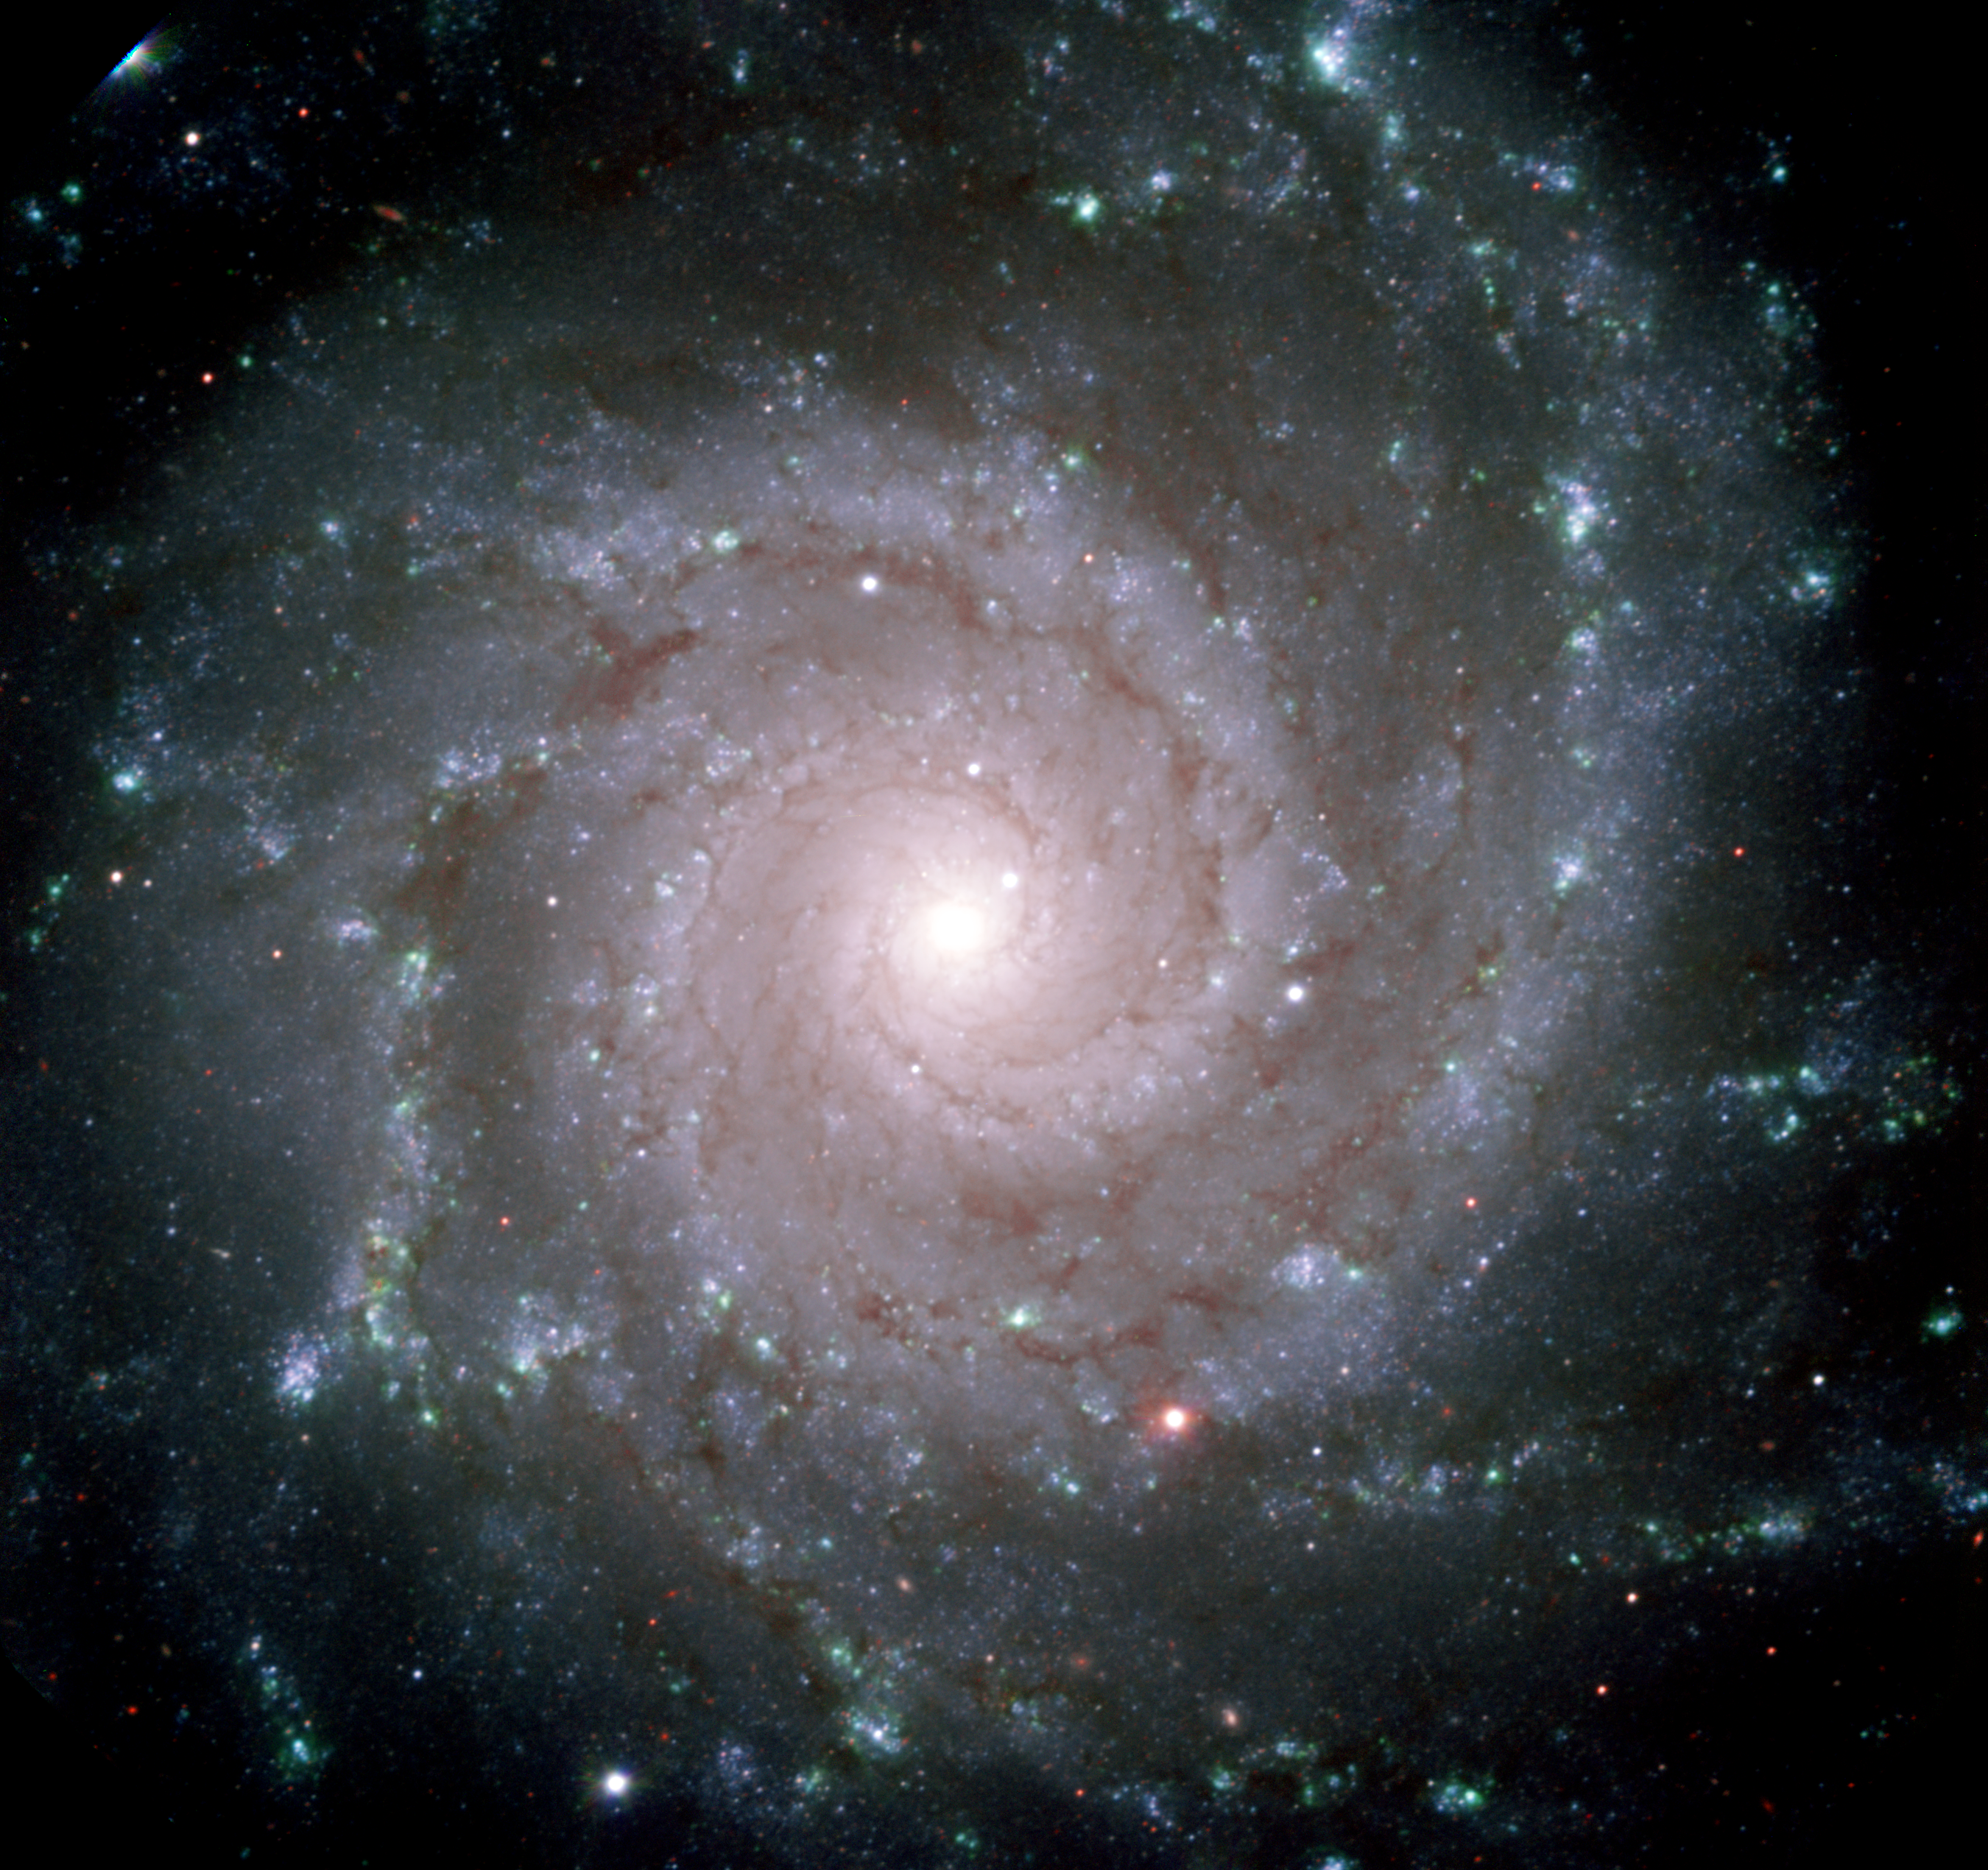

Perfect Spiral M74

This image of NGC 628 (M-74) was obtained by the 8.1-meter Gemini North Telescope on Mauna Kea Hawaii using the newly commissioned Gemini Multi-Object Spectrograph. To make the color image, three images were combined to make this red, green and blue composite as specified in the technical data in the image release details which can be viewed below: See Image Release for details Technical Details: Acquisition Date: August 13-14, 2001 Telescope: Gemini North, Mauna Kea Hawai'i Instrument: GMOS (Gemini Multi-Object Spectrograph) Field of View: 5.7 x 5.4 arcminutes

Credit: International Gemini Observatory/GMOS Commissioning Team